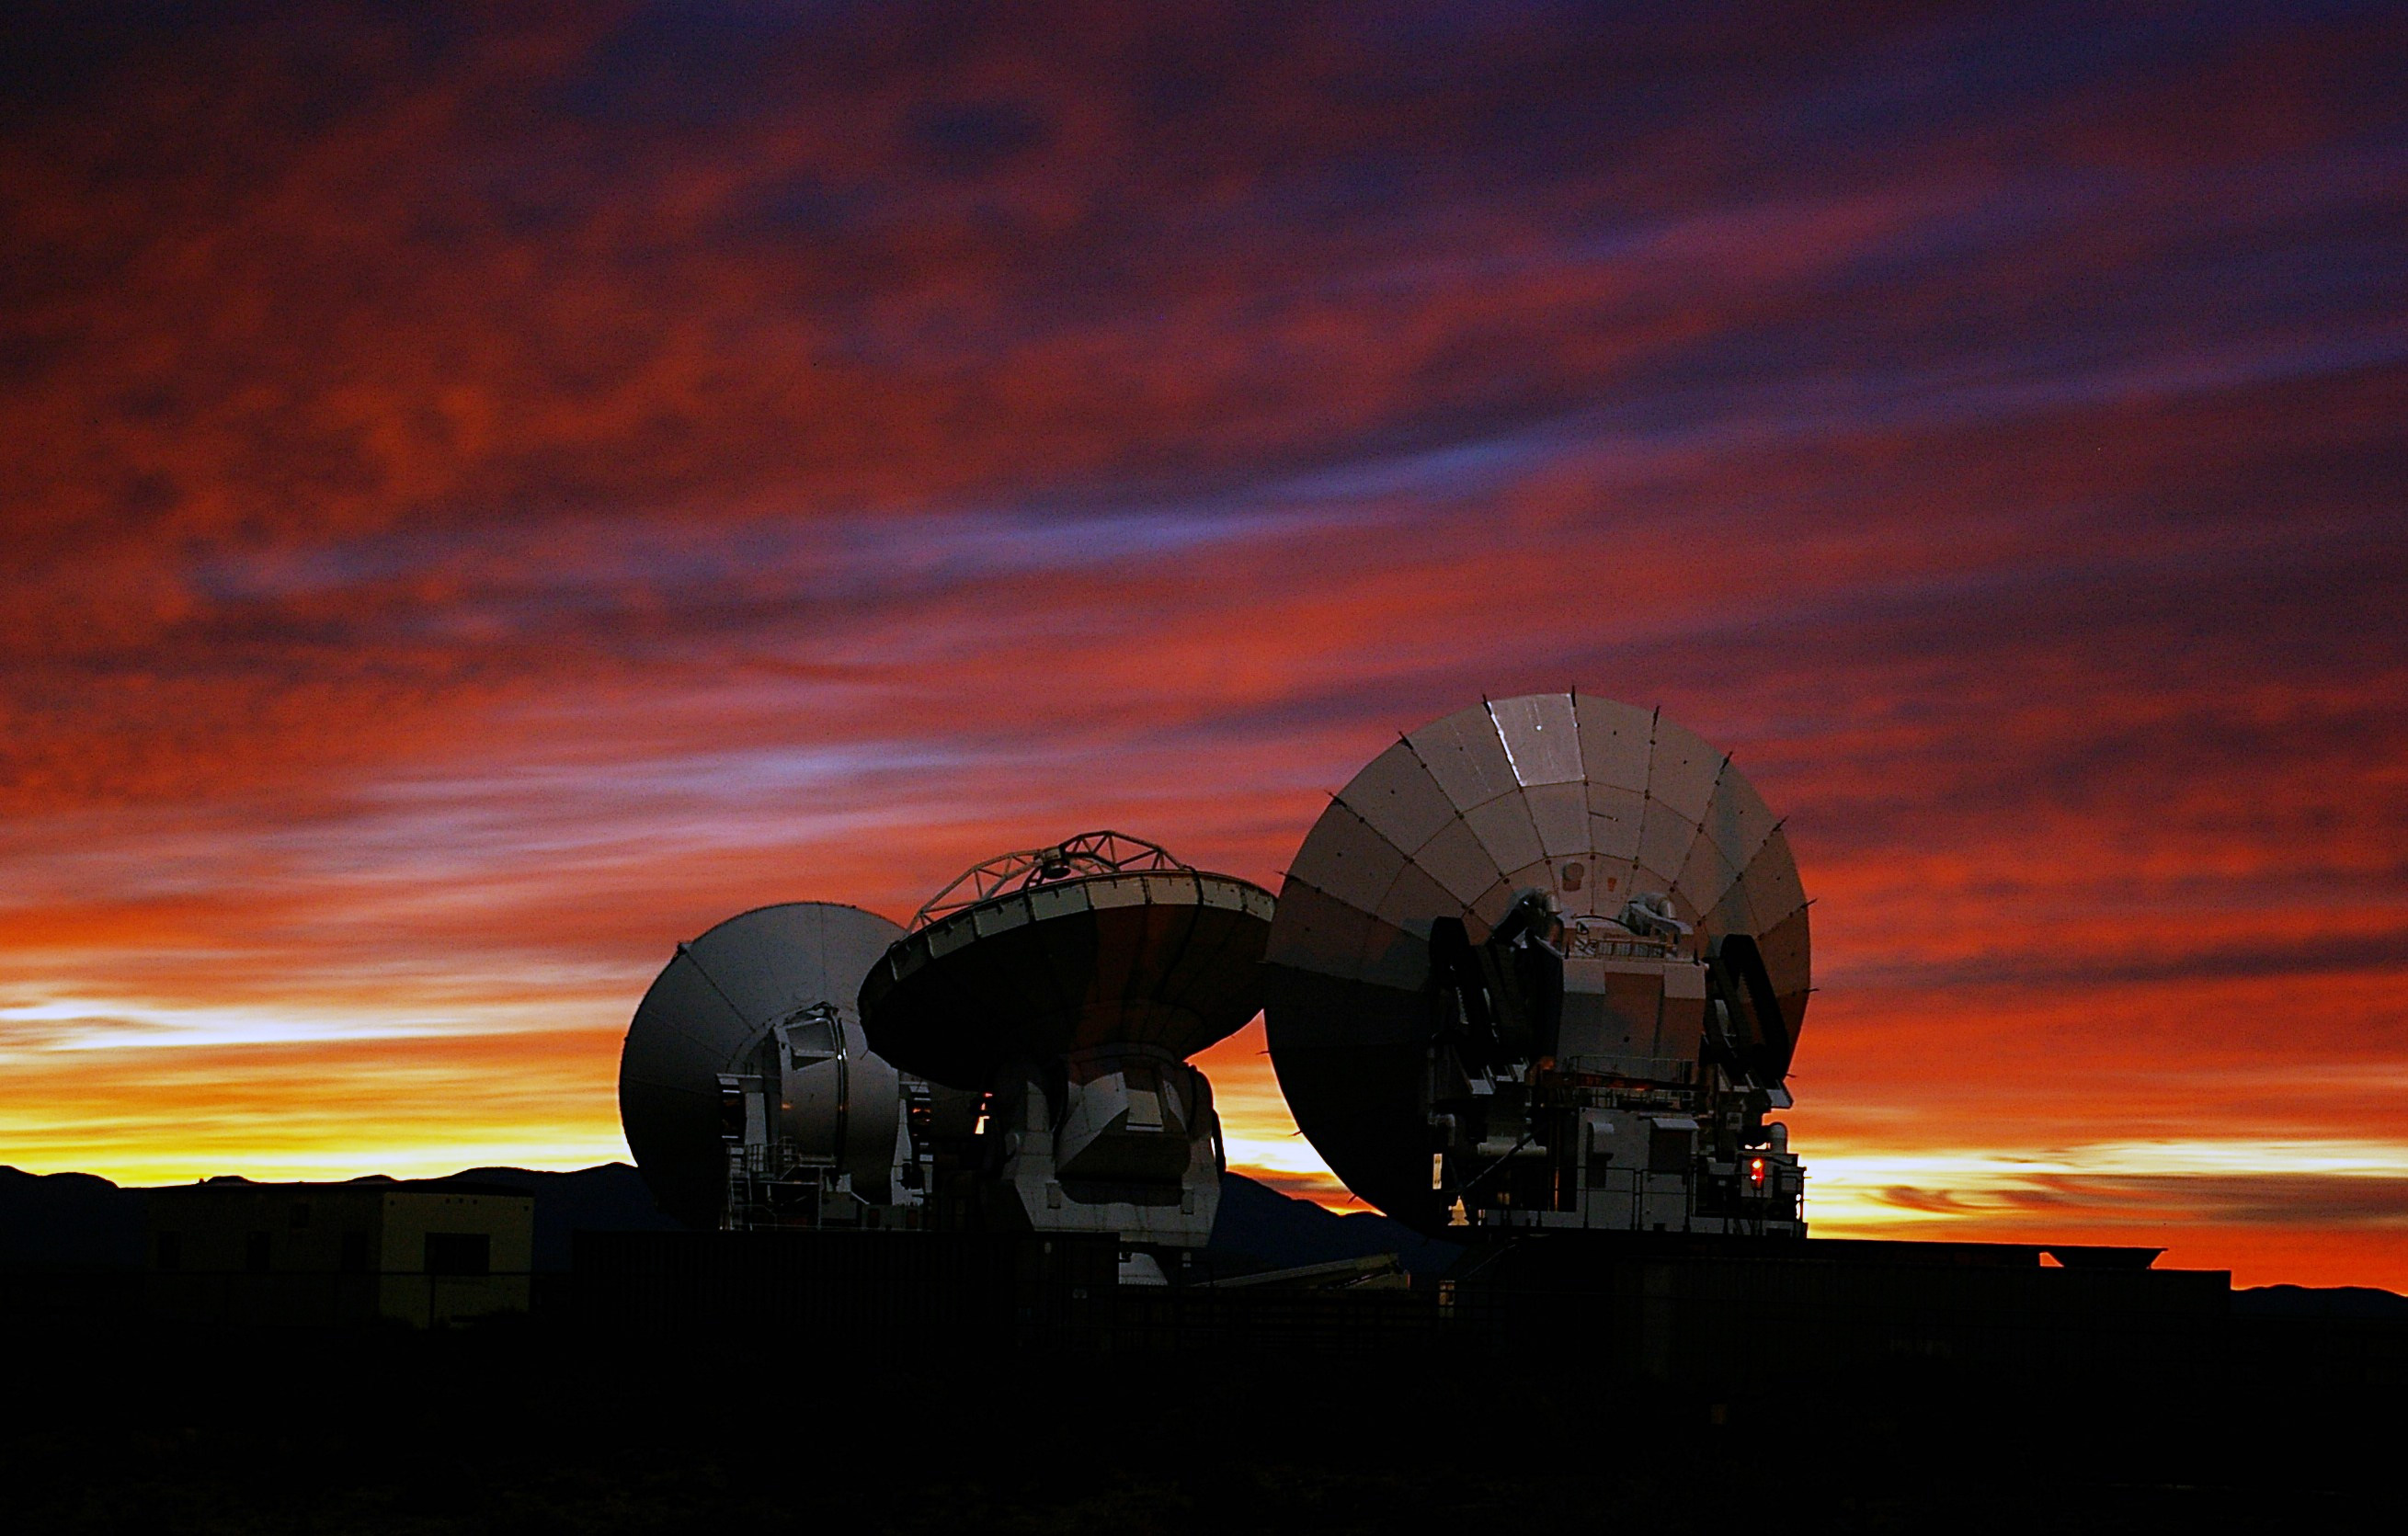

A spectacular sunset

A spectacular sunset view of the three prototypes of ALMA antennas, developed by Japan, North America and Europe, respectively, at the ALMA Test Facility (ATF) in Socorro, New Mexico, USA, where they have been evaluated.

Credit: ALMA (ESO/NAOJ/NRAO)